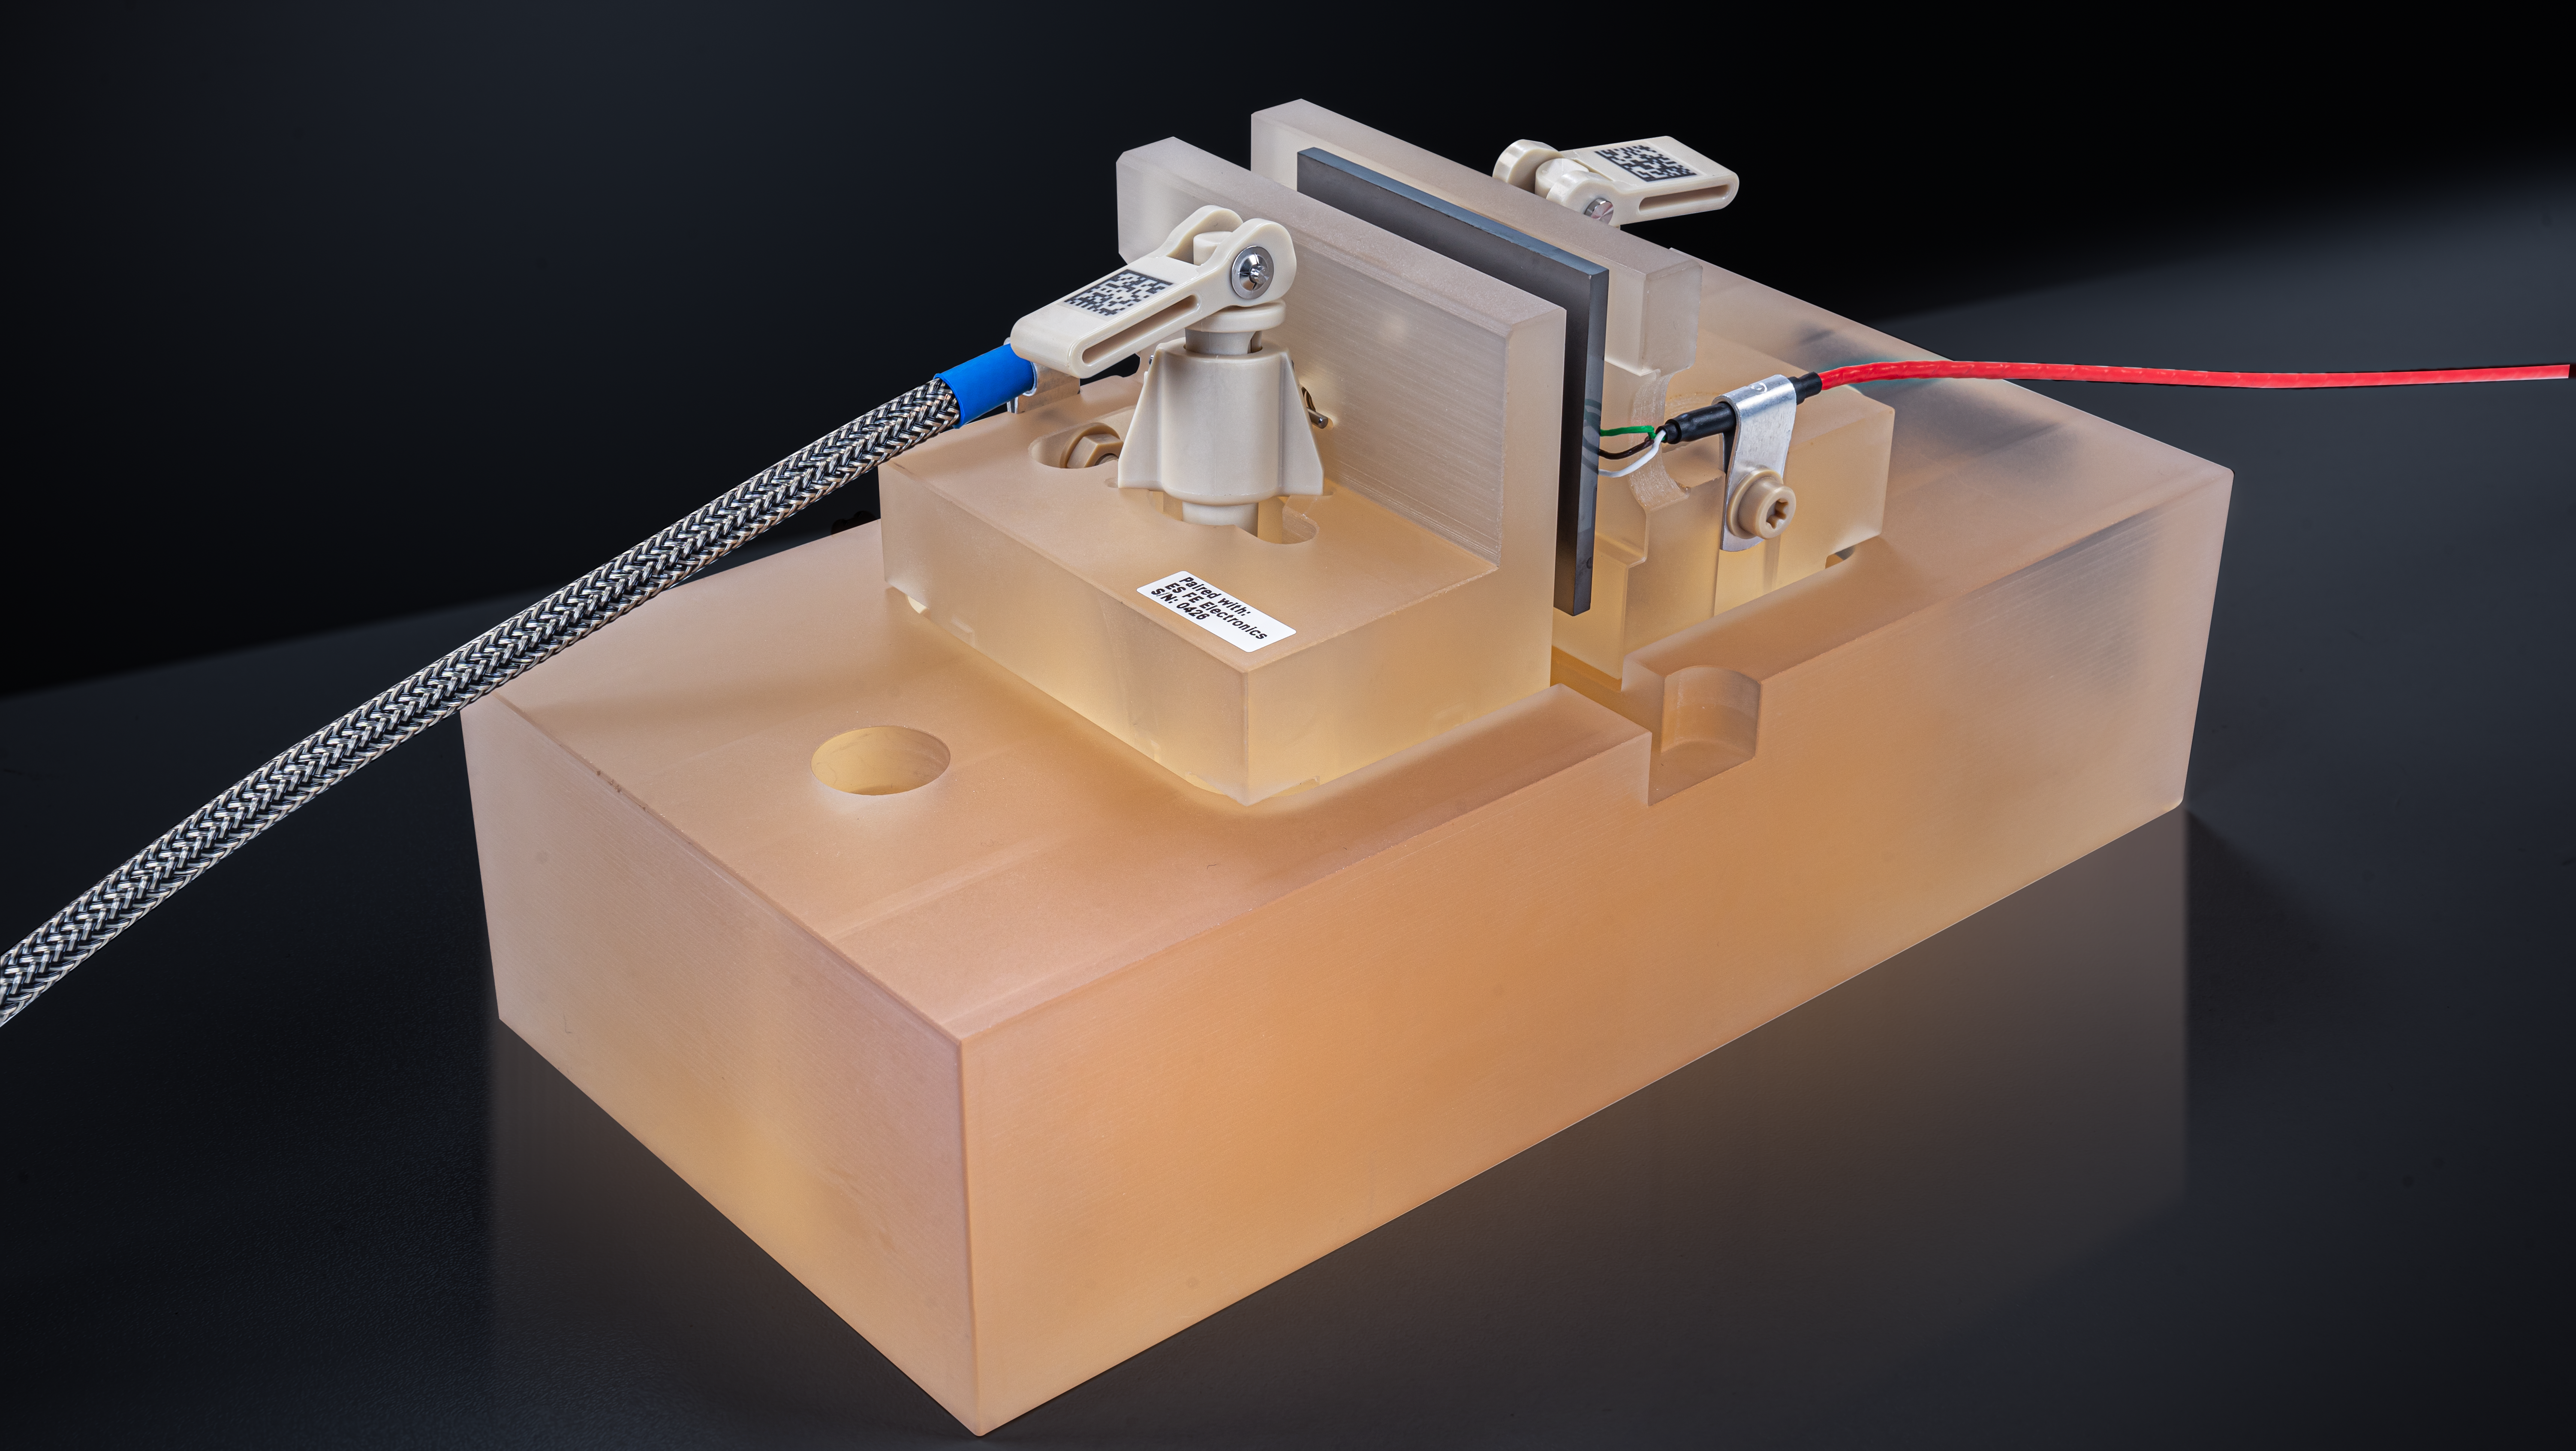

Edge sensors for the ELT primary mirror segments

The M1 edge sensors, which are designed and manufactured by the FAMES consortium (comprising Fogale Nanotech in France and Micro-Epsilon in Germany), are the most precise edge sensors ever designed for a telescope. Two on each side of each segment, the sensors can detect when the segments move out of position, even if only by a millionth of a millimetre. A total of 4608 edge sensors will measure the relative positions of all M1 segments, allowing the overall shape of the mirror to be corrected when the segments move out of place. This photo shows an edge sensor test model.

Credit: FAMES (Fogale Nanotech, Micro-Epsilon)